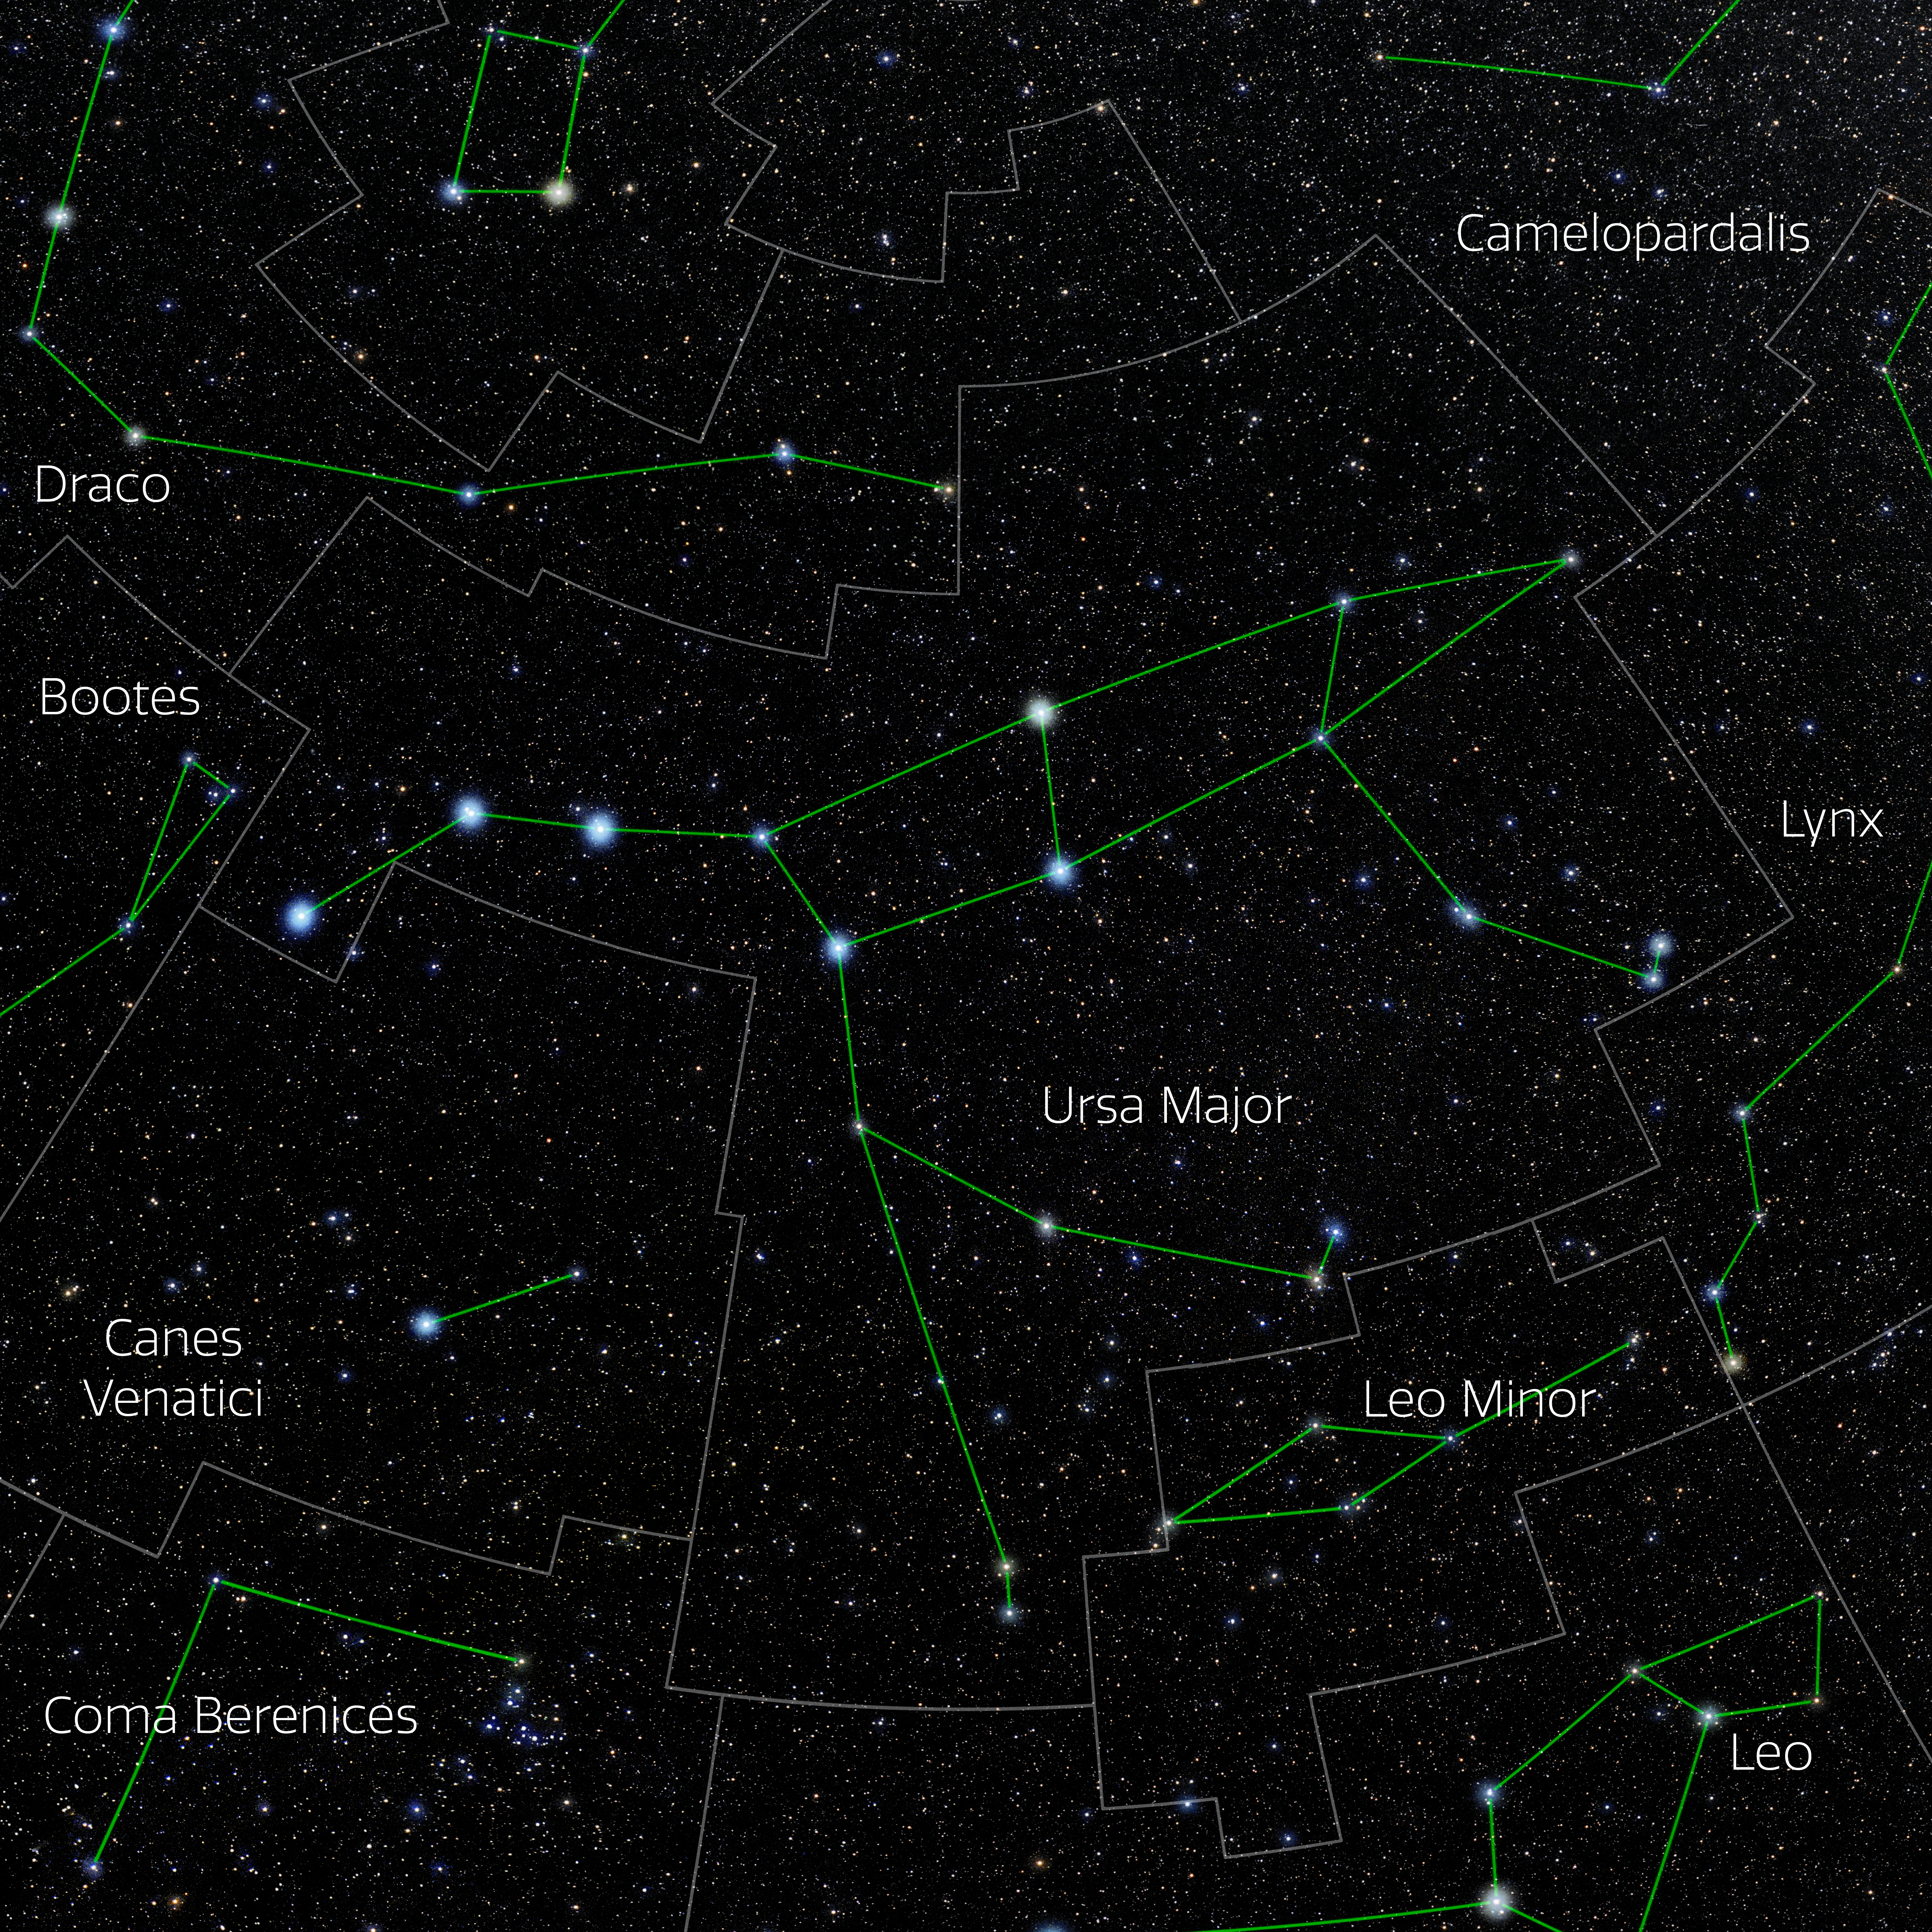

Ursa Major (Annotated)

Photo of the constellation Ursa Major with annotations from IAU and Sky & Telescope. Here is the non-annotated version.

Credit: E. Slawik/NOIRLab/NSF/AURA/M. Zamani